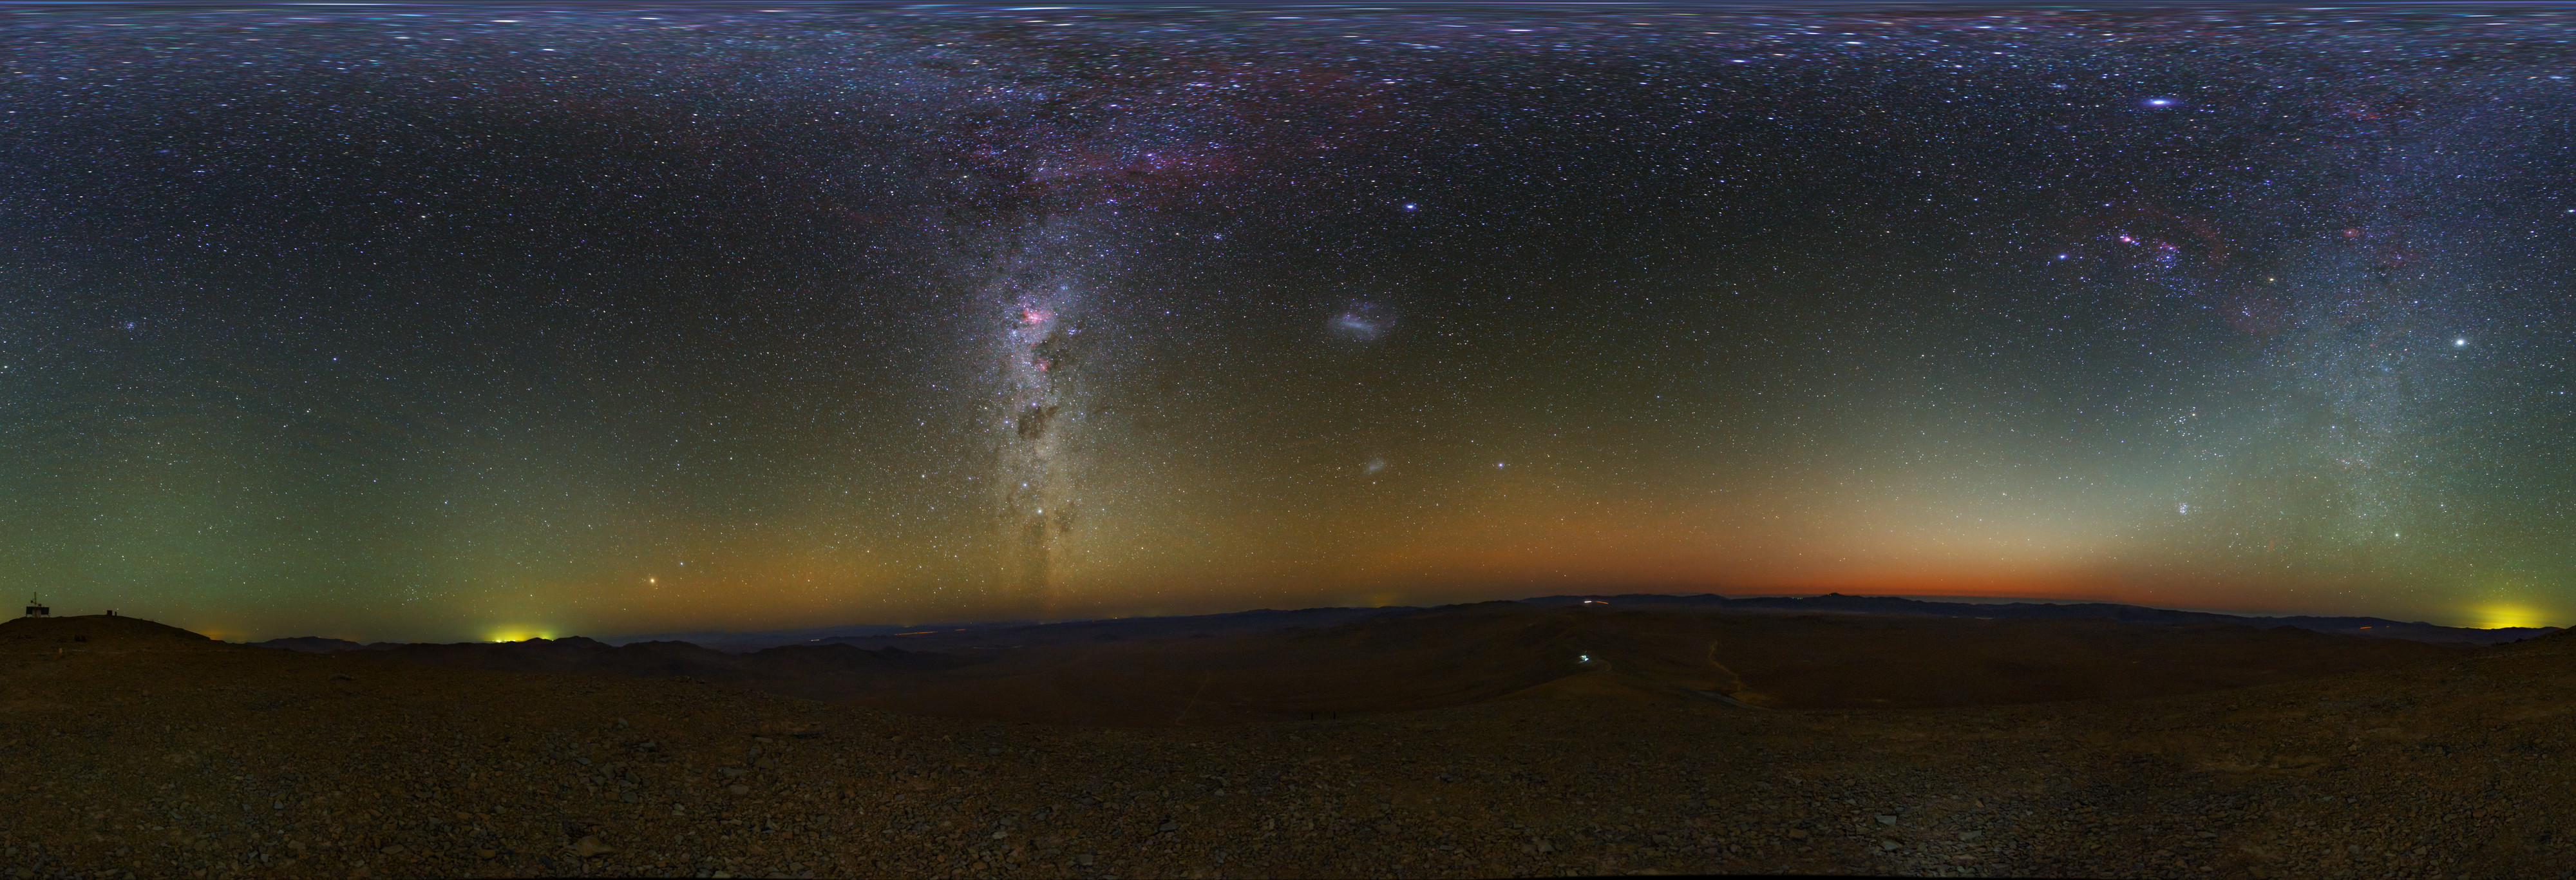

Atacama panorama

An equirectangular panorama view from the Chilean Atacama Desert, showing the Milky Way shining brightly overhead. Taken during the ESO Ultra HD Expedition. In the background, the quiet beauty of the Atacama sky is enhanced by a orange/yellow aurora-like shimmer, called airglow, which is caused by light-emitting chemical reactions in the atmosphere. Normally, those emissions are not so strong, but the night this image was taken they were unusually bright, producing this unusual picture.

Credit: ESO/B. Tafreshi